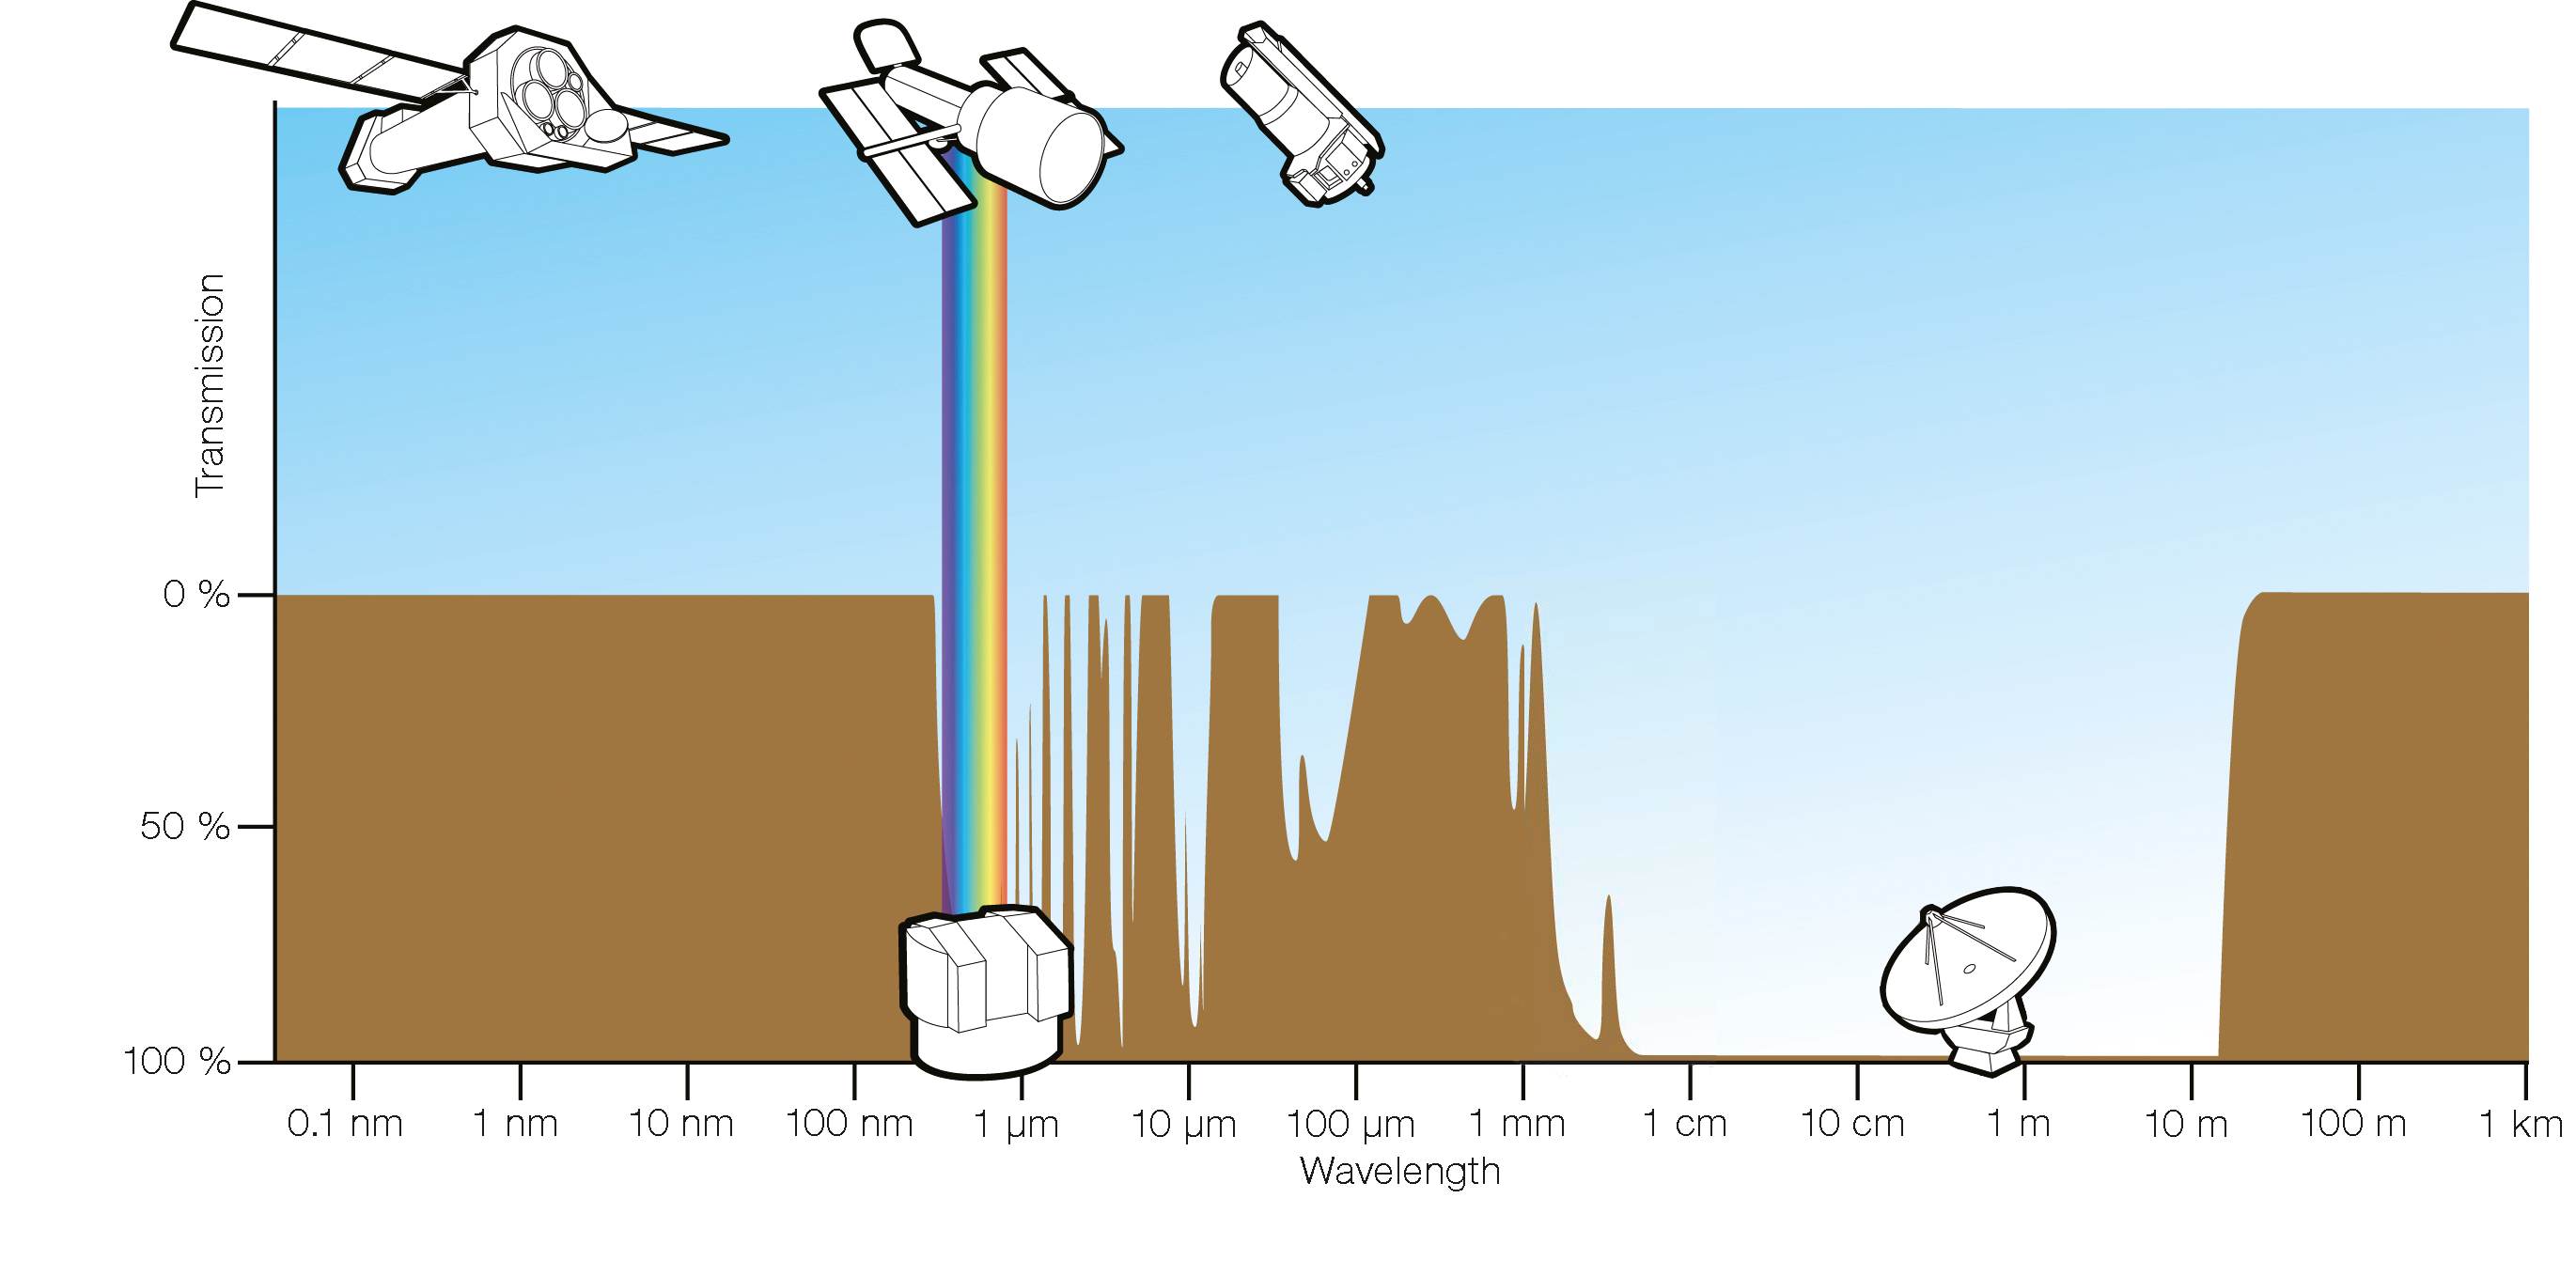

Transparency of the atmosphere

In this diagram, the brown curve shows how transparent the atmosphere is at the given wavelength to radiation from space. The major windows are at visible wavelengths (marked by the rainbow) and at radio wavelengths from about 1 mm to 10 m. ALMA operates in a borderline region, where the opacity depends strongly on how high and dry the site is. In space, observations can be done outside the atmospheric windows as illustrated by XMM-Newton, Hubble and the Spitzer Space Telescope.

Credit: ESA/Hubble (F. Granato)